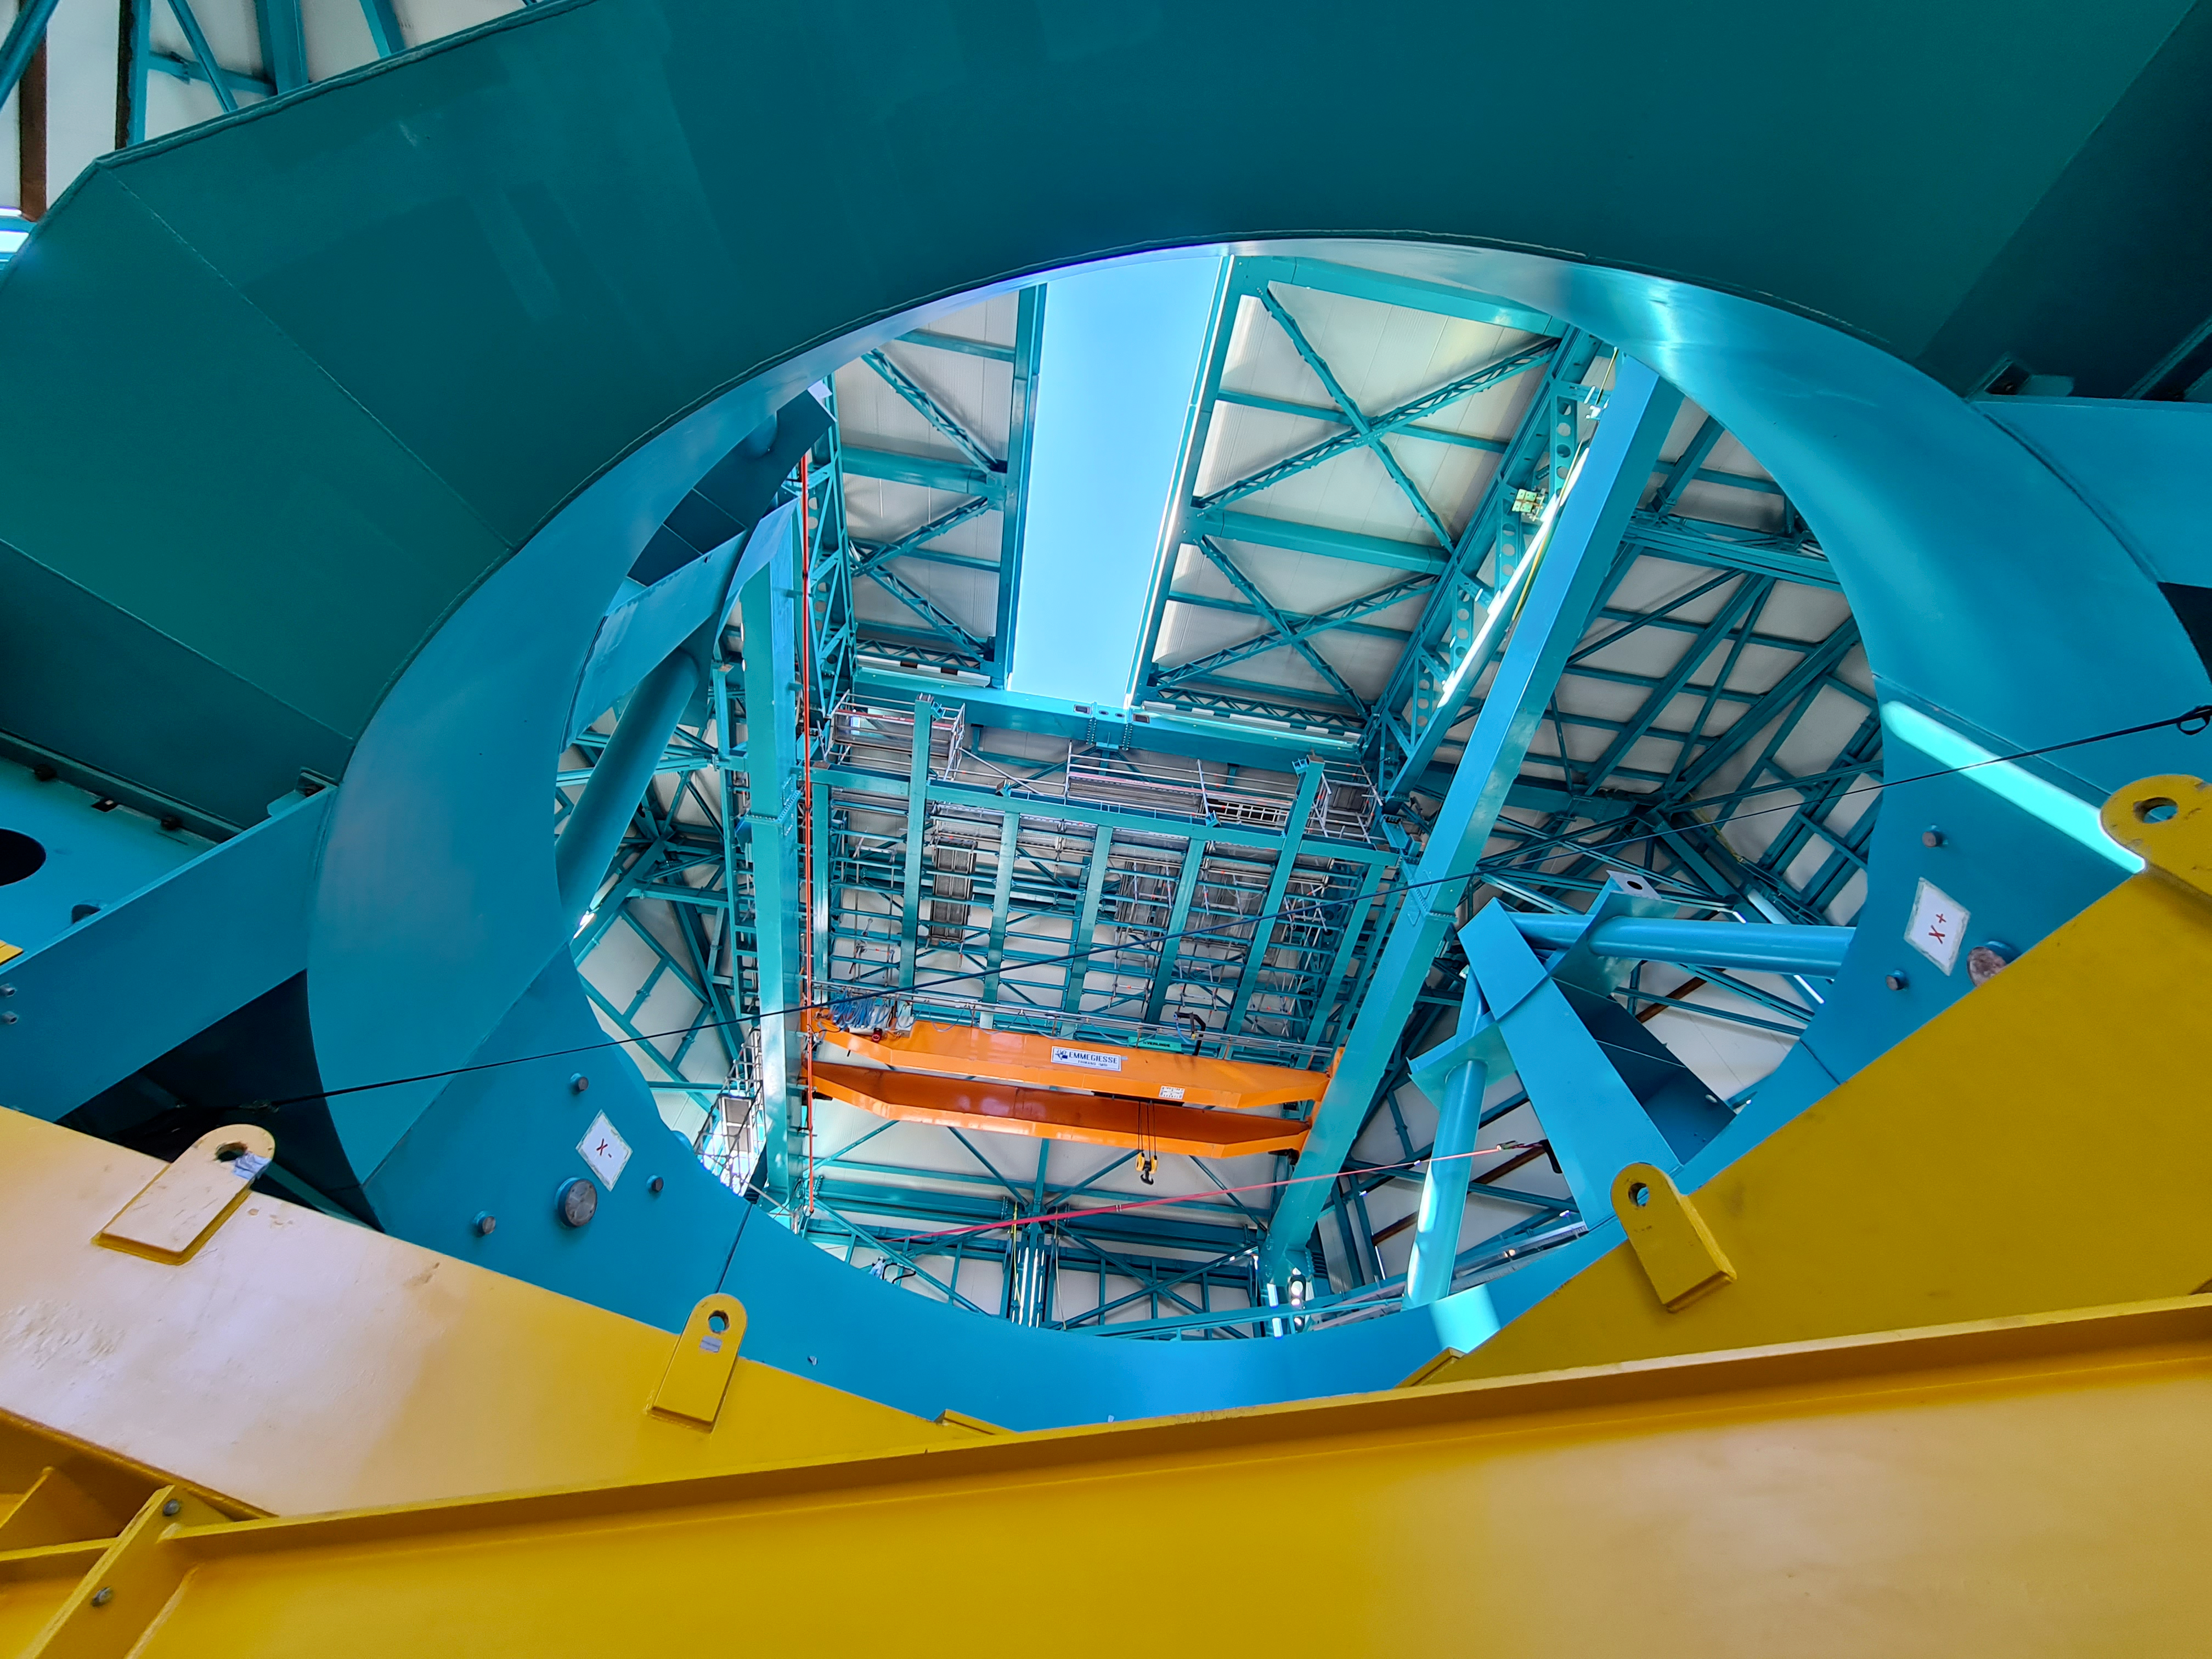

Rubin Observatory Dome

The full team (10 people) from the Telescope Mount Assembly (TMA) contractor UTE/Asturfeito is now working on the summit, and formal daily meetings are being held to coordinate TMA and Dome work. The top-end support piers have been installed on the base ring of the TMA using the dome assembly crane and the interior bridge crane. A 500-ton crane, as well as a 100-ton crane to assemble it and to stage materials, have also arrived on-site in preparation for completing the assembly of the large and heavy parts of the TMA, expected to culminate with the installation of the Top-End Assembly (TEA) during the week of February 22nd. The TEA, now with the M2 Hexapod and surrogate mass incorporated, is in final preparation for installation at the 3rd level of the Summit Facility.

Credit: Rubin Obs/NSF/AURA